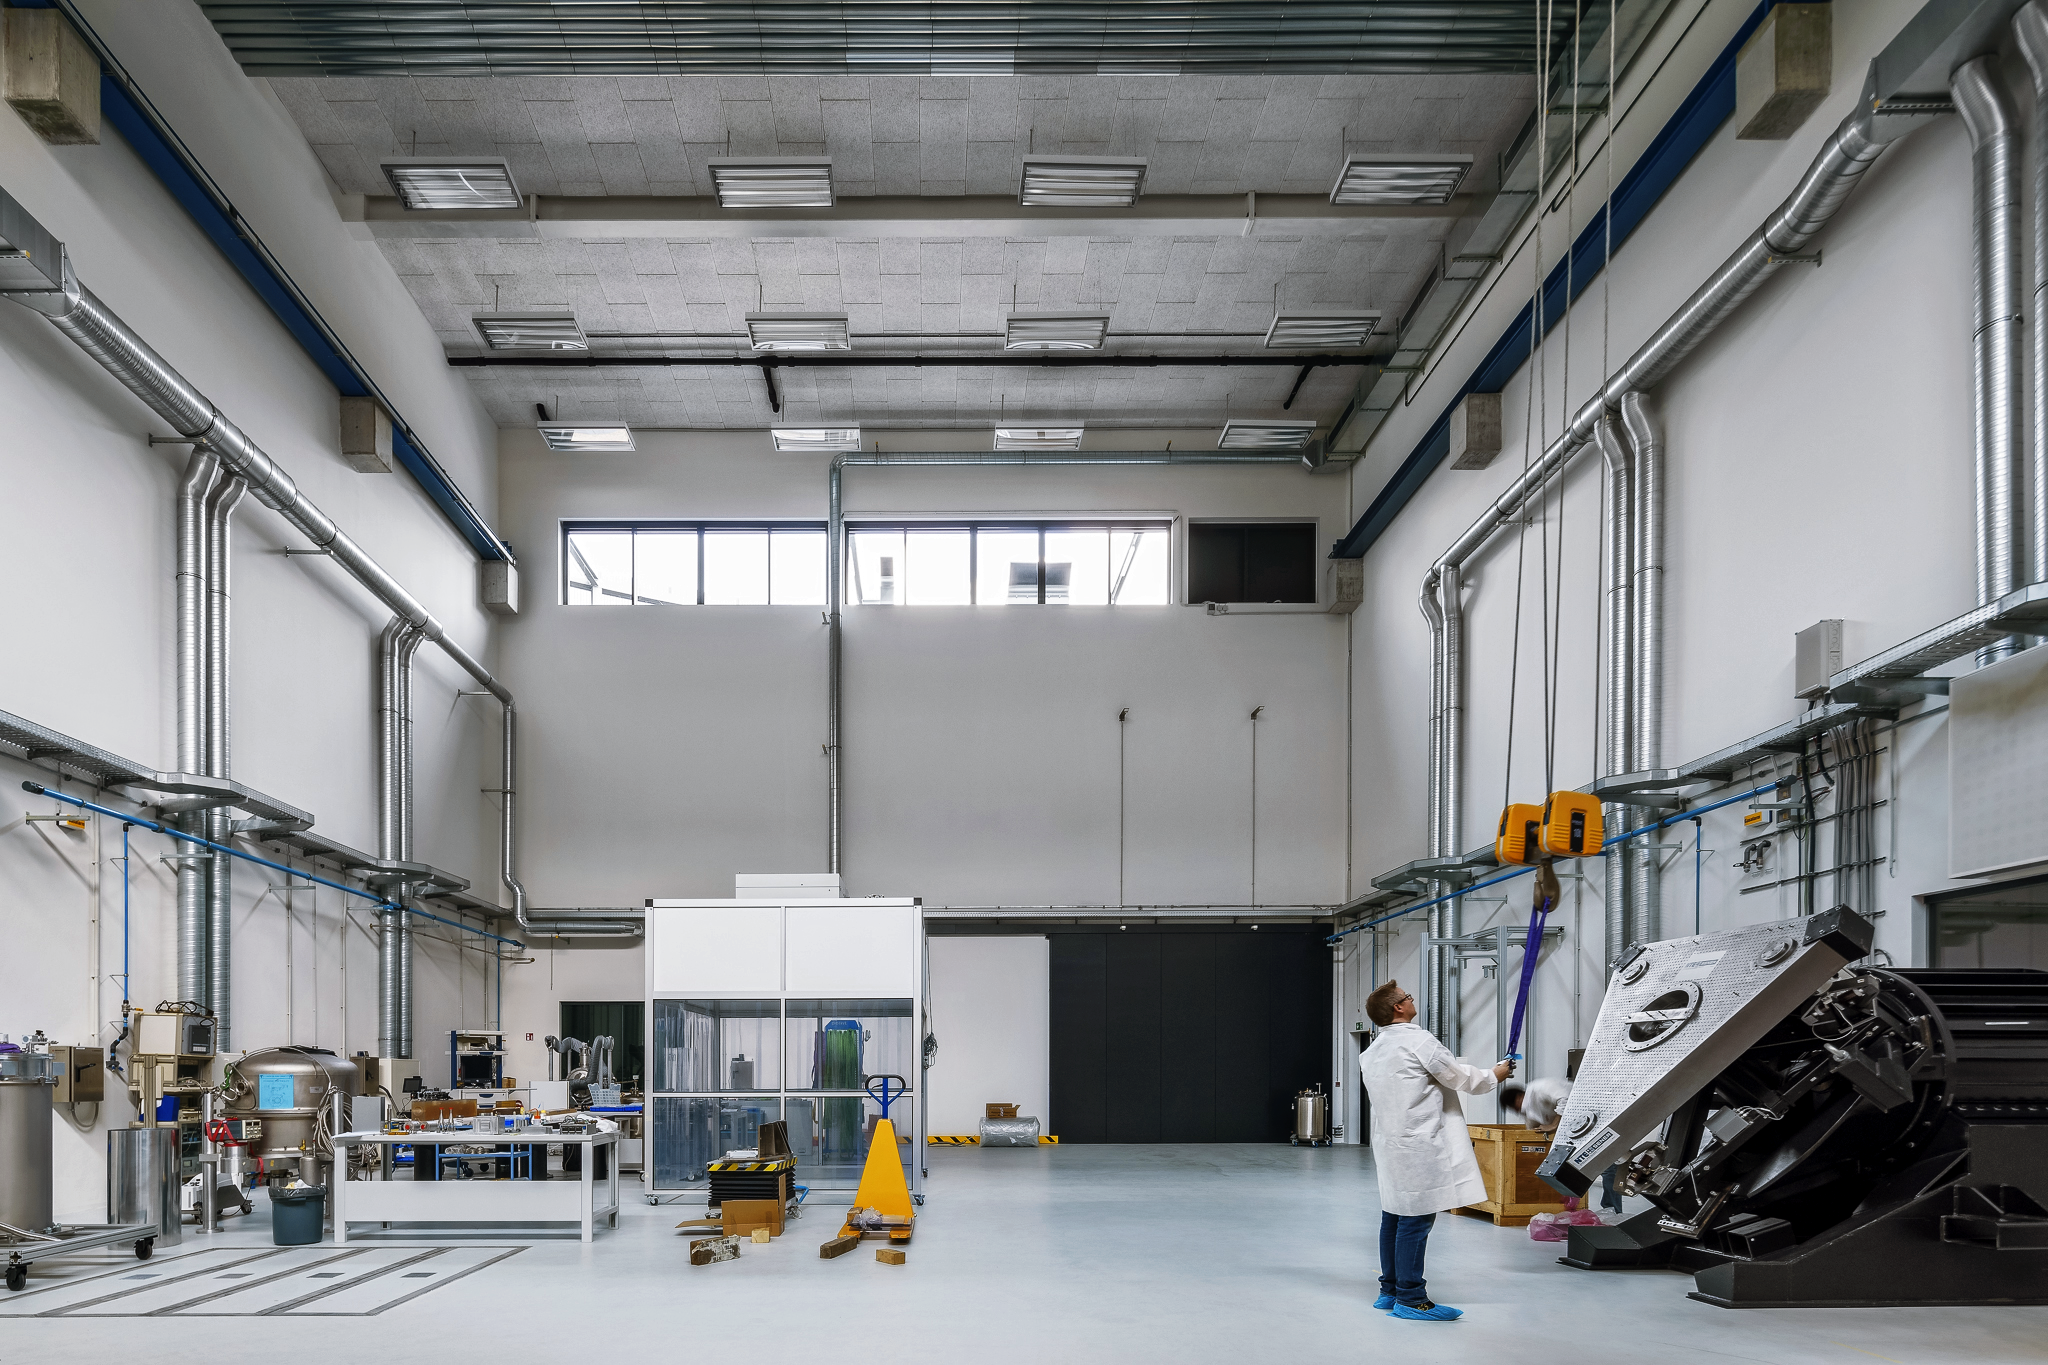

The new assembly hall

The large assembly hall in the new technical building at the ESO Headquarters in Garching, Germany, was designed with the proportions of the instruments for the ELT in mind.

Credit: Aldo Amoretti, San Remo